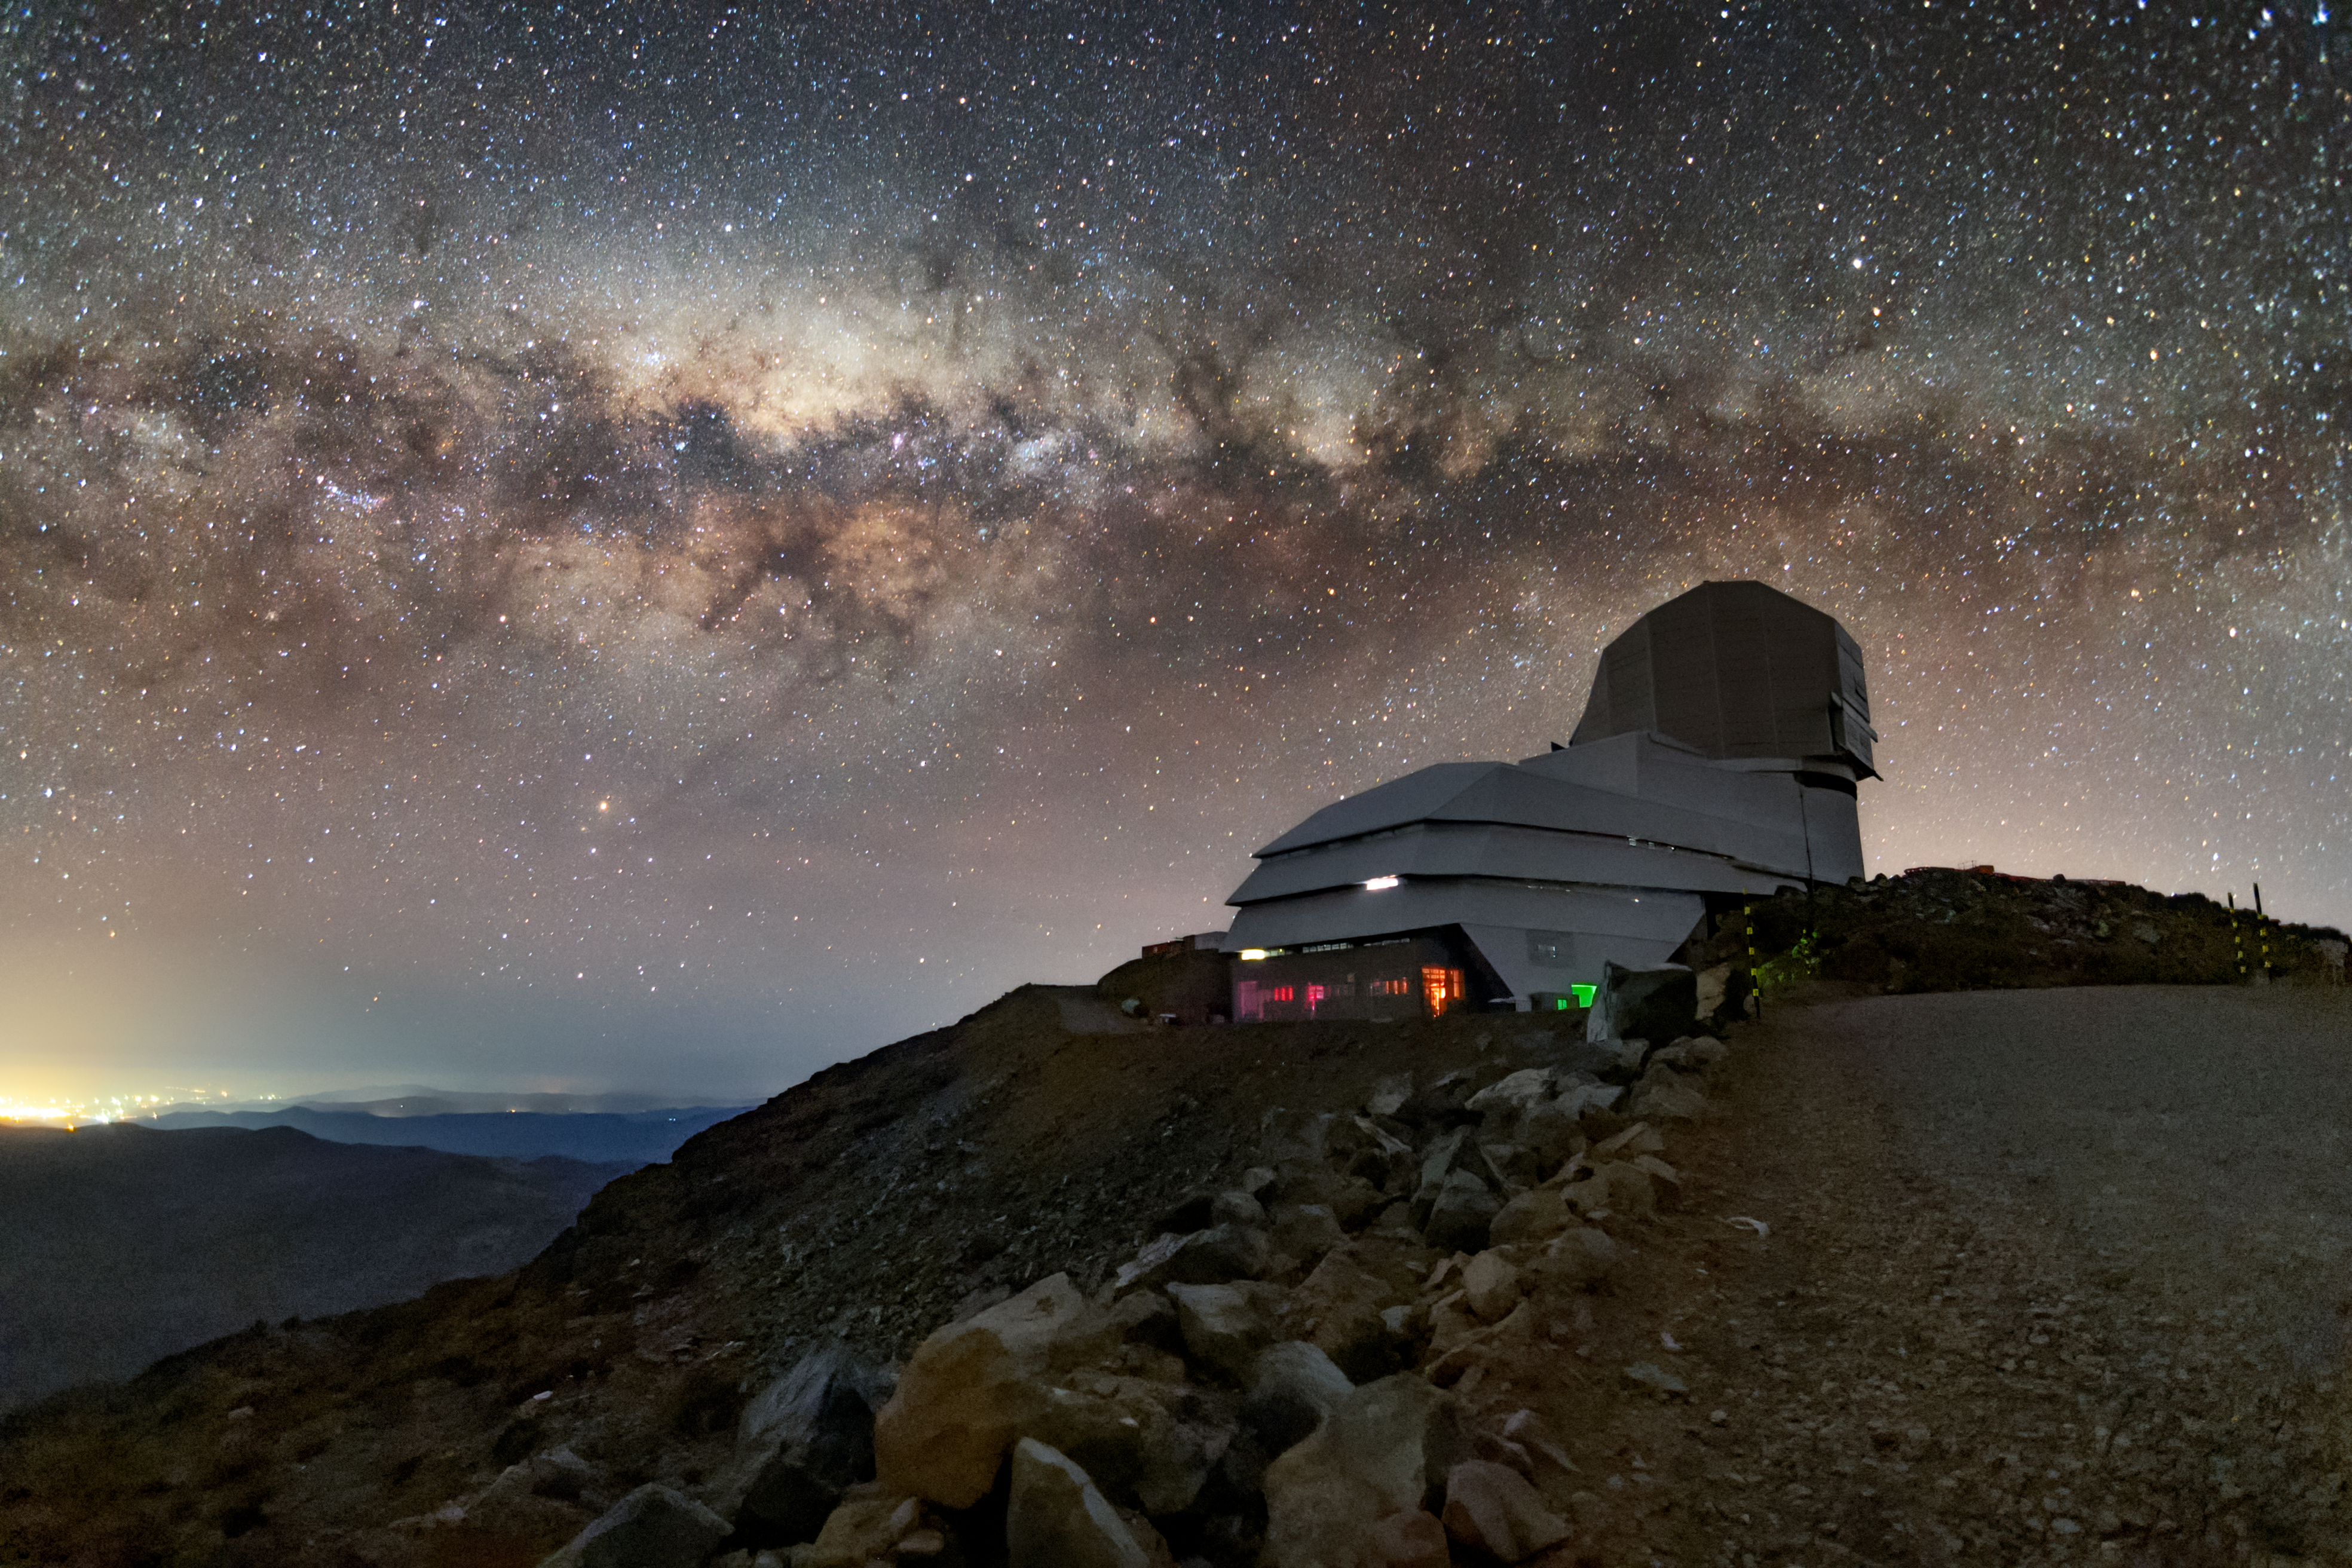

The Milky Way over Rubin Observatory

In this photo, the Milky Way is visible rising above the Vera C. Rubin Observatory.

Credit: Rubin Observatory/NOIRLab/AURA/NSF/B. Quint